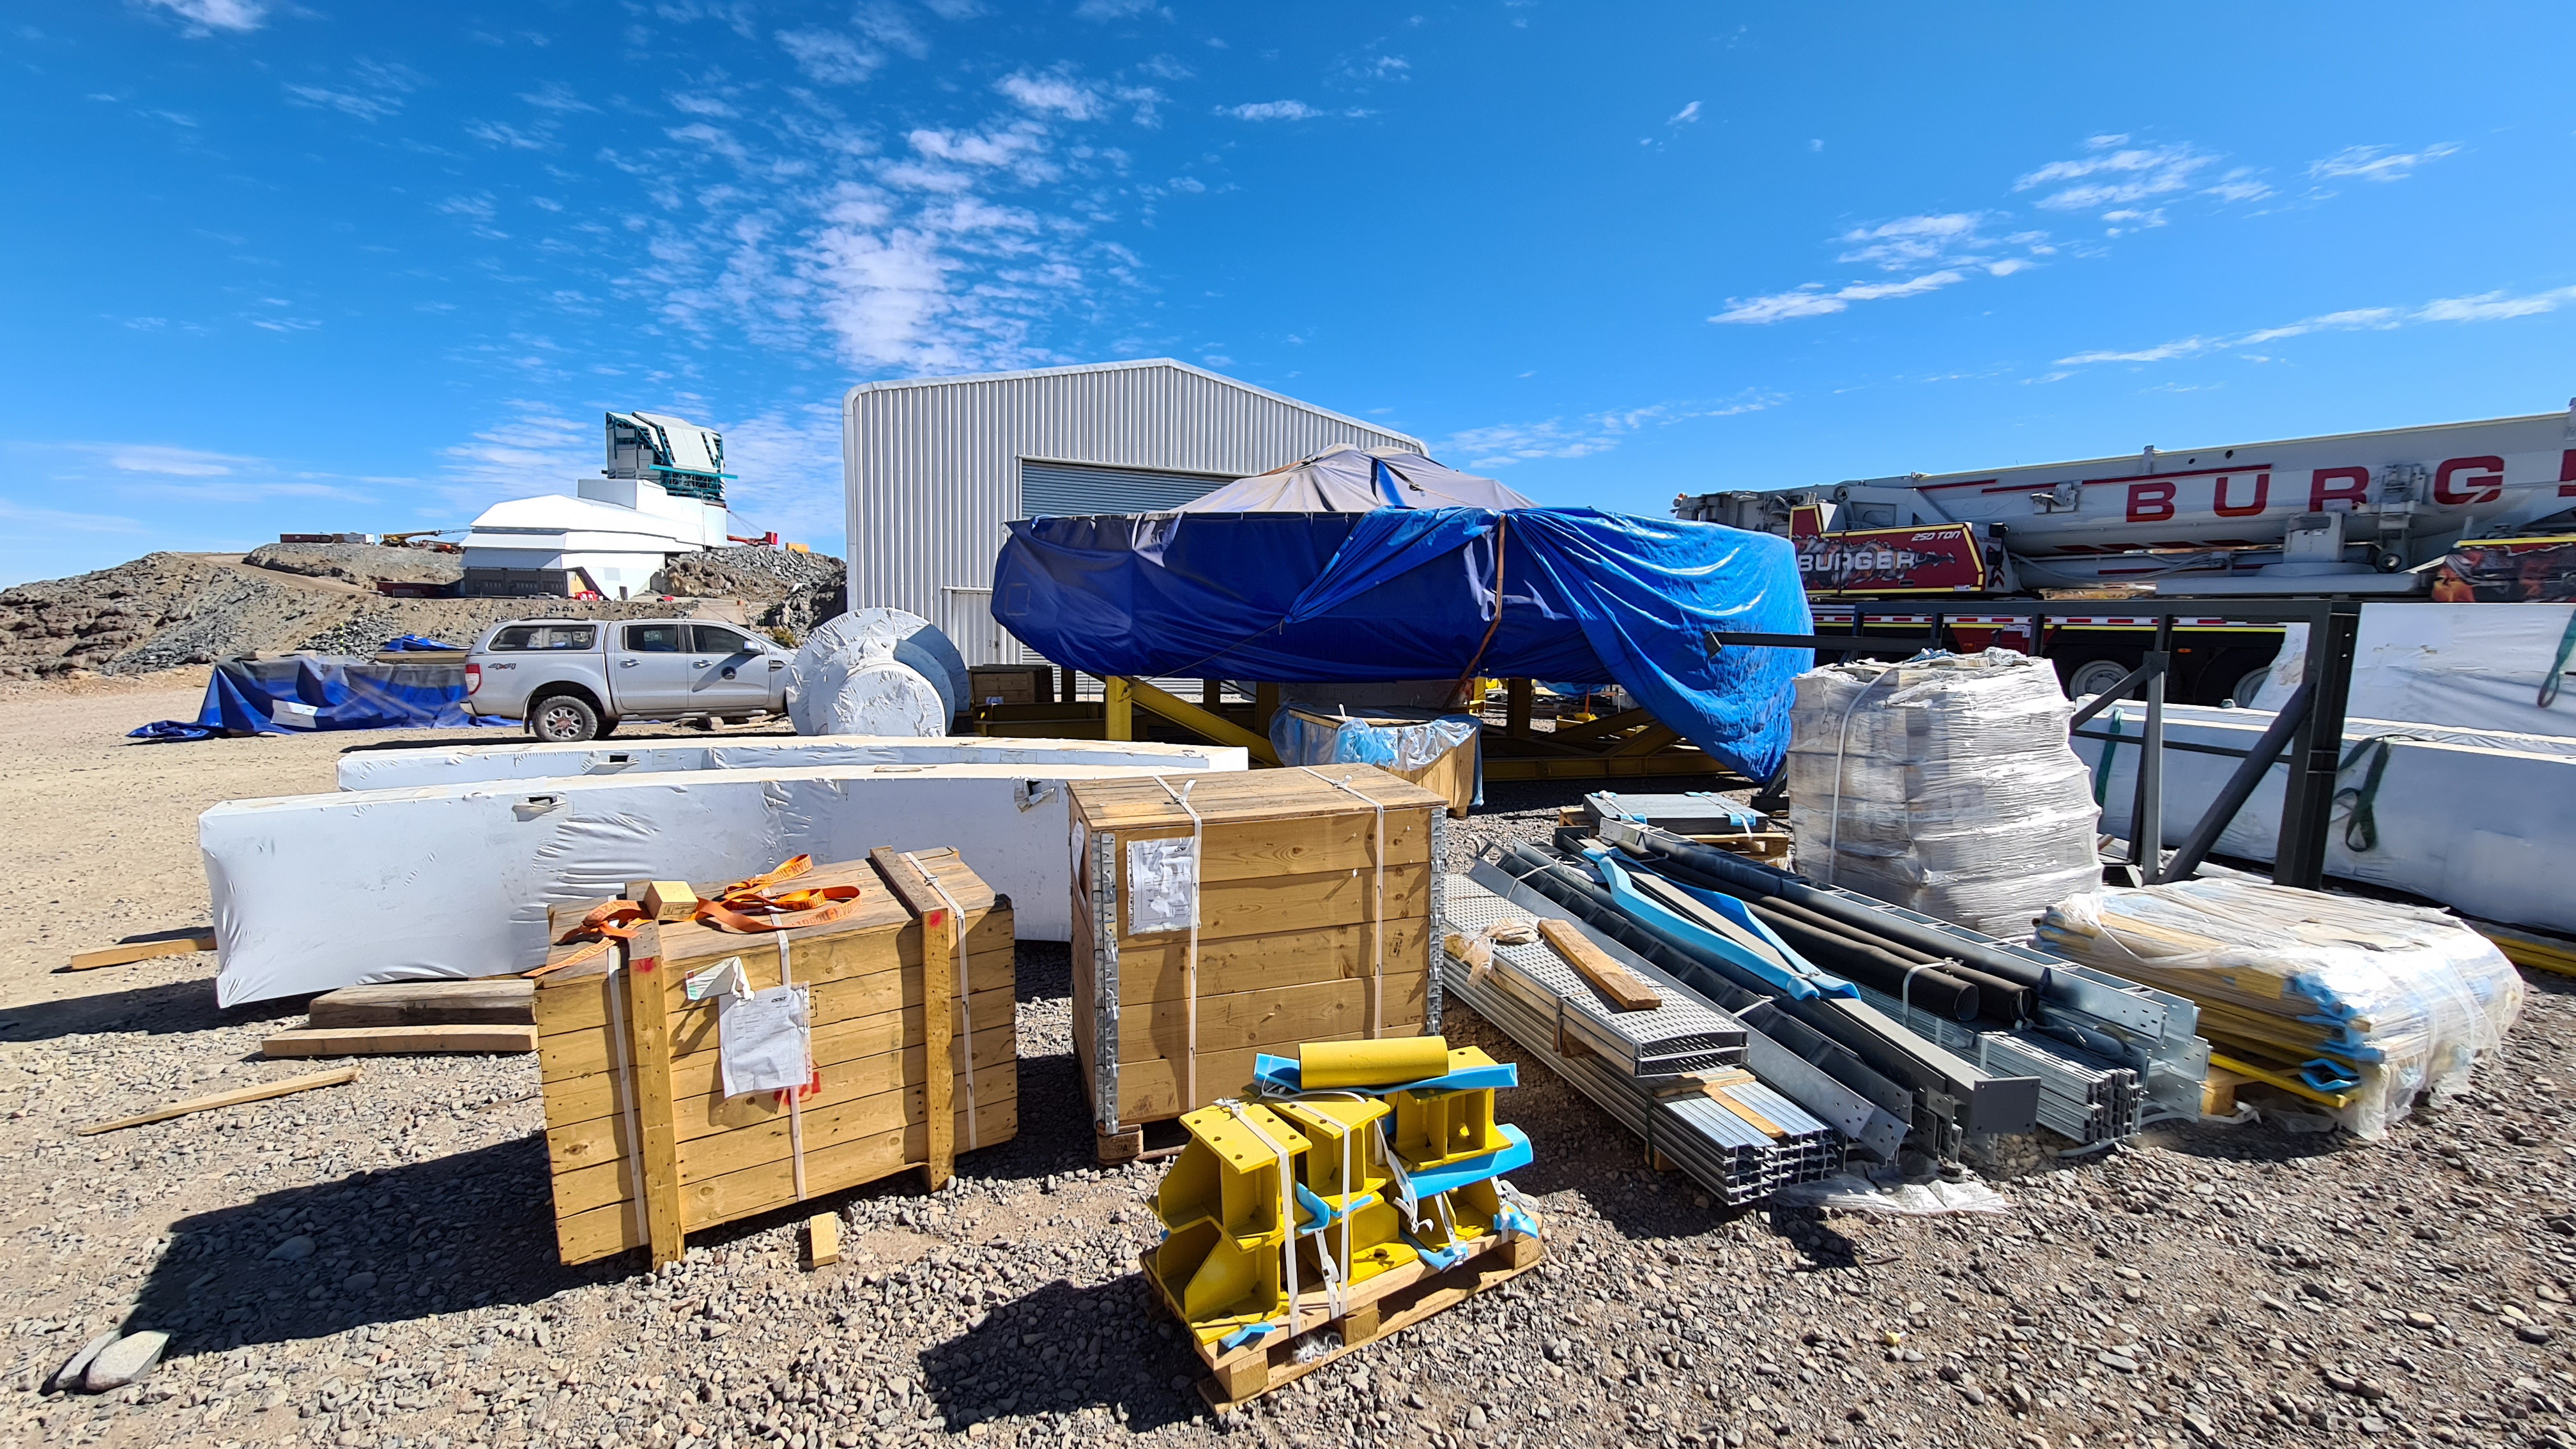

Summit Inspection

The COVID-19 pandemic continues to impact Rubin Observatory construction. The summit shutdown is still in effect and has halted all activity there including work on the Telescope Mount Assembly (TMA), and the Dome. A crew of six people traveled to Cerro Pachón on March 31st to complete mechanical, environmental, and electrical inspections of the facilities and equipment on the summit. Everything remains in good condition since the shutdown 10 days ago. The team also brought back items that staff had requested for telework productivity during the summit closure.

Credit: Rubin Observatory/NSF/AURA